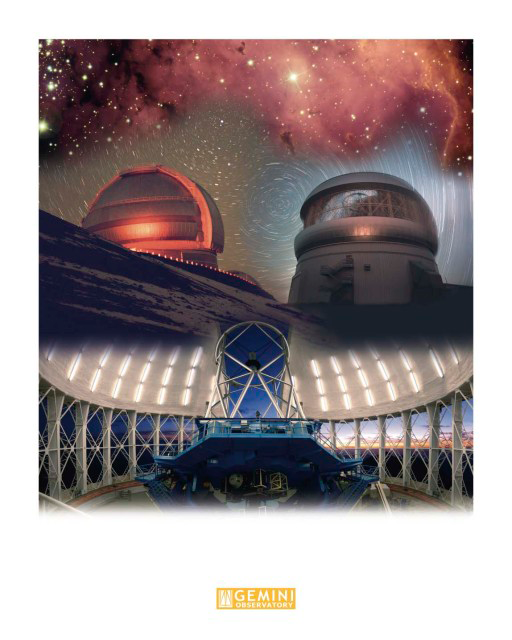

Gemini Facility & NGC 2467 Montage

The astronomical image at the top of this montage is from a two pointing image of NGC 2467. The center of the montage is comprised of star trail photographs - Gemini North at the left and Gemini South on the right. The bottom image is and interior photo of Gemini South. Technical Details: The montage was created in layers using Adobe PhotoShop CS2

Credit: International Gemini Observatory/AURA